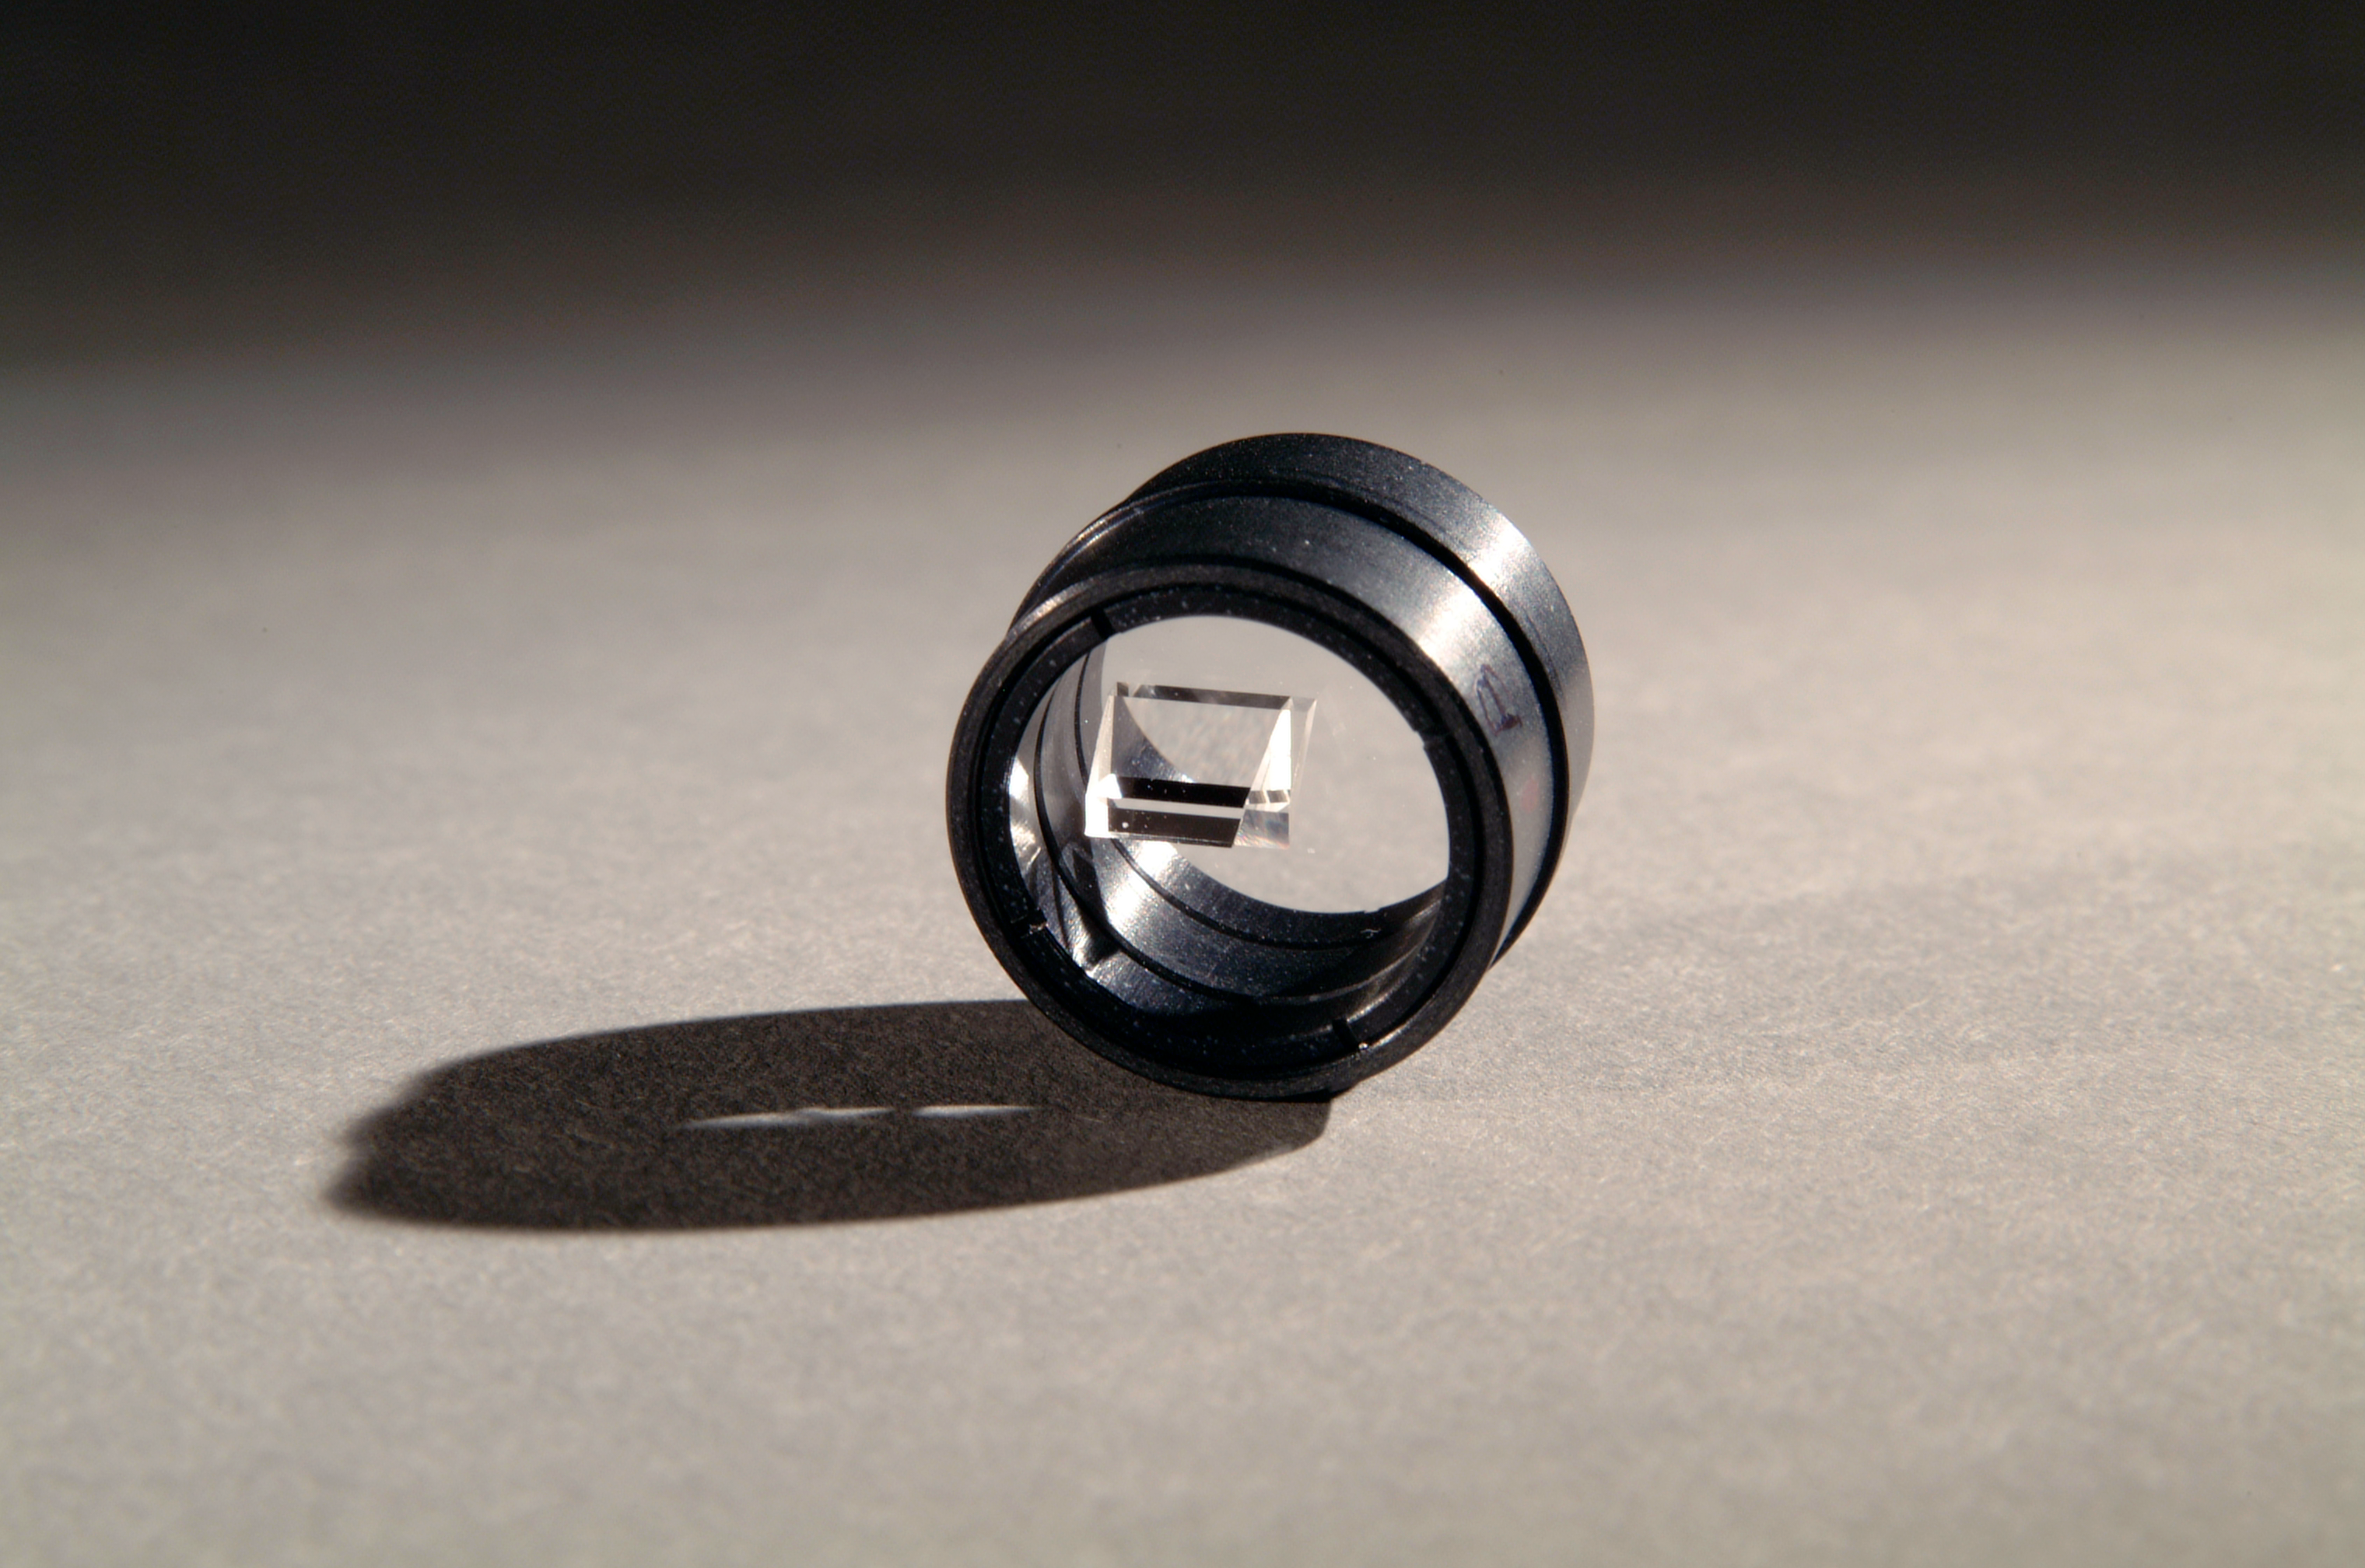

UVES beam splitter

The beam splitter, an optical component, inside the UVES instrument. This picture was obtained in 2002.

Credit: ESO/H.H.Heyer